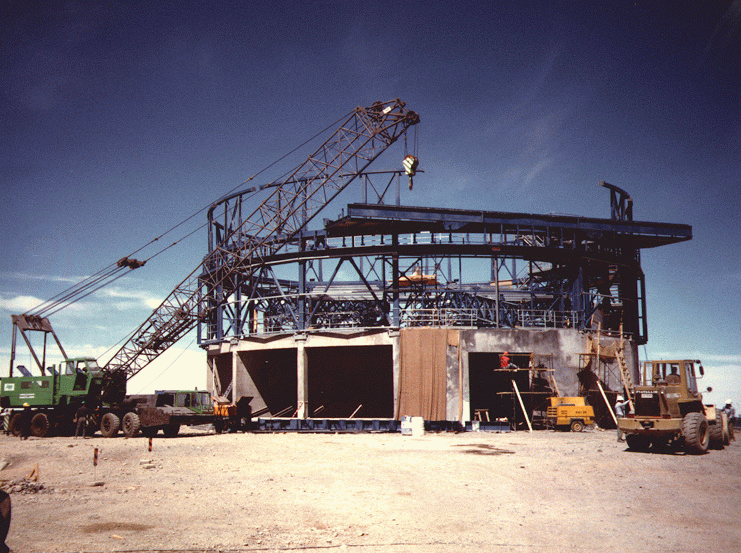

Construction of VLT UT1 enclosure

This photo shows the state of construction of the enclosure ('dome') for VLT Unit Telescope No. 1 on Paranal in late October 1995. The concrete foundations are ready and the lower, stationary part of the metal construction has been fixed to it. At this moment, the first pieces of the rotating part are also in place -- the beginnings of the wide slit and the heavy, horizontal structure that will support the sliding doors are seen in the foreground.

Credit: ESO